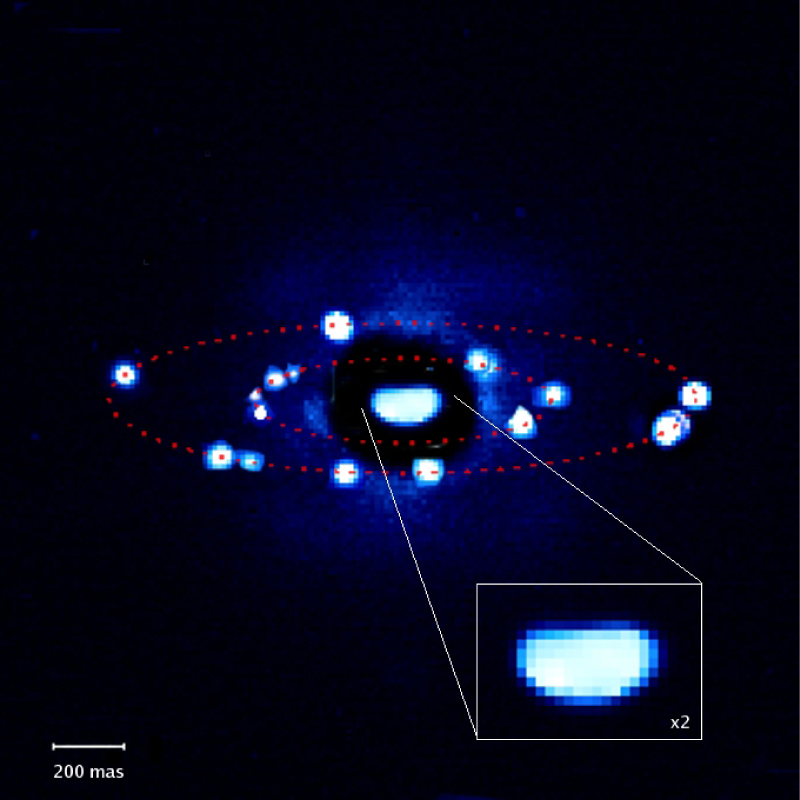

Orbits of twin moonlets around 87 Sylvia

Composite image showing the positions of Remus and Romulus around 87 Sylvia on 9 different nights as seen on NACO images. It clearly reveals the orbits of the two moonlets. The inset shows the potato shape of 87 Sylvia. The field of view is 2 arcsec. North is up and East is left.

Credit: ESO